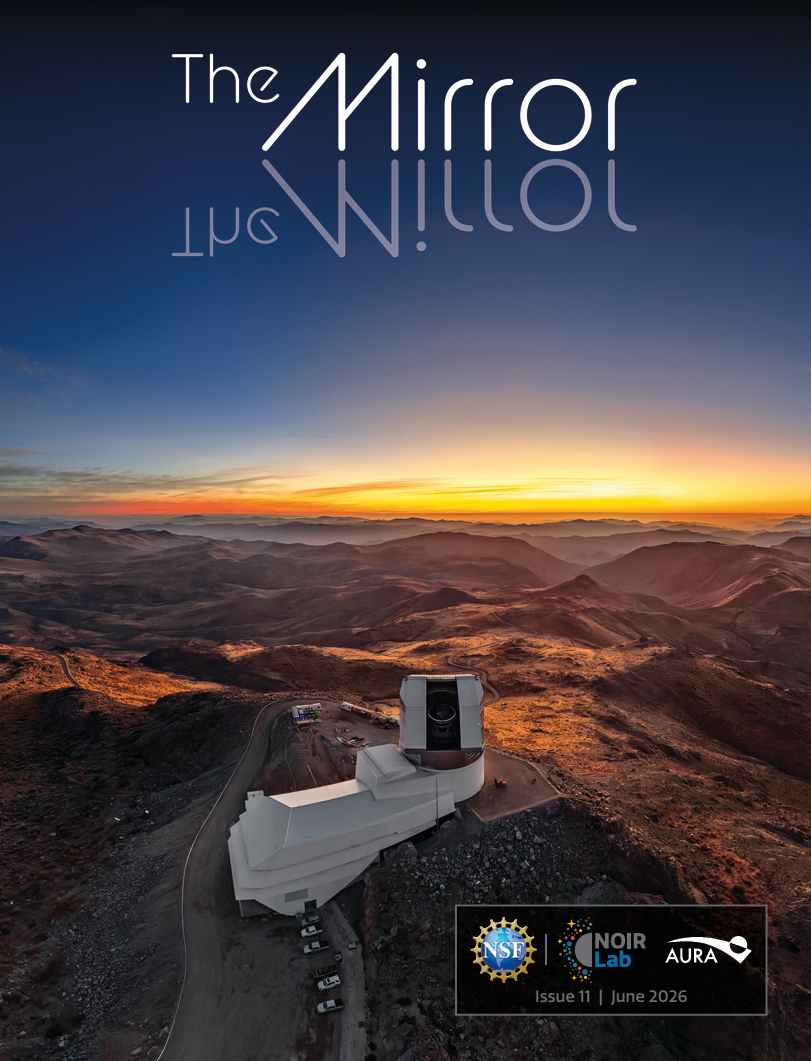

The NOIRLab Mirror – June 2026

The cover of the June 2026 edition of The NOIRLab Mirror features a fisheye drone view of NSF–DOE Vera C. Rubin Observatory with its dome open at sunset.

Credit: RubinObs/NOIRLab/SLAC/NSF/DOE/AURA/T. Matsopoulos